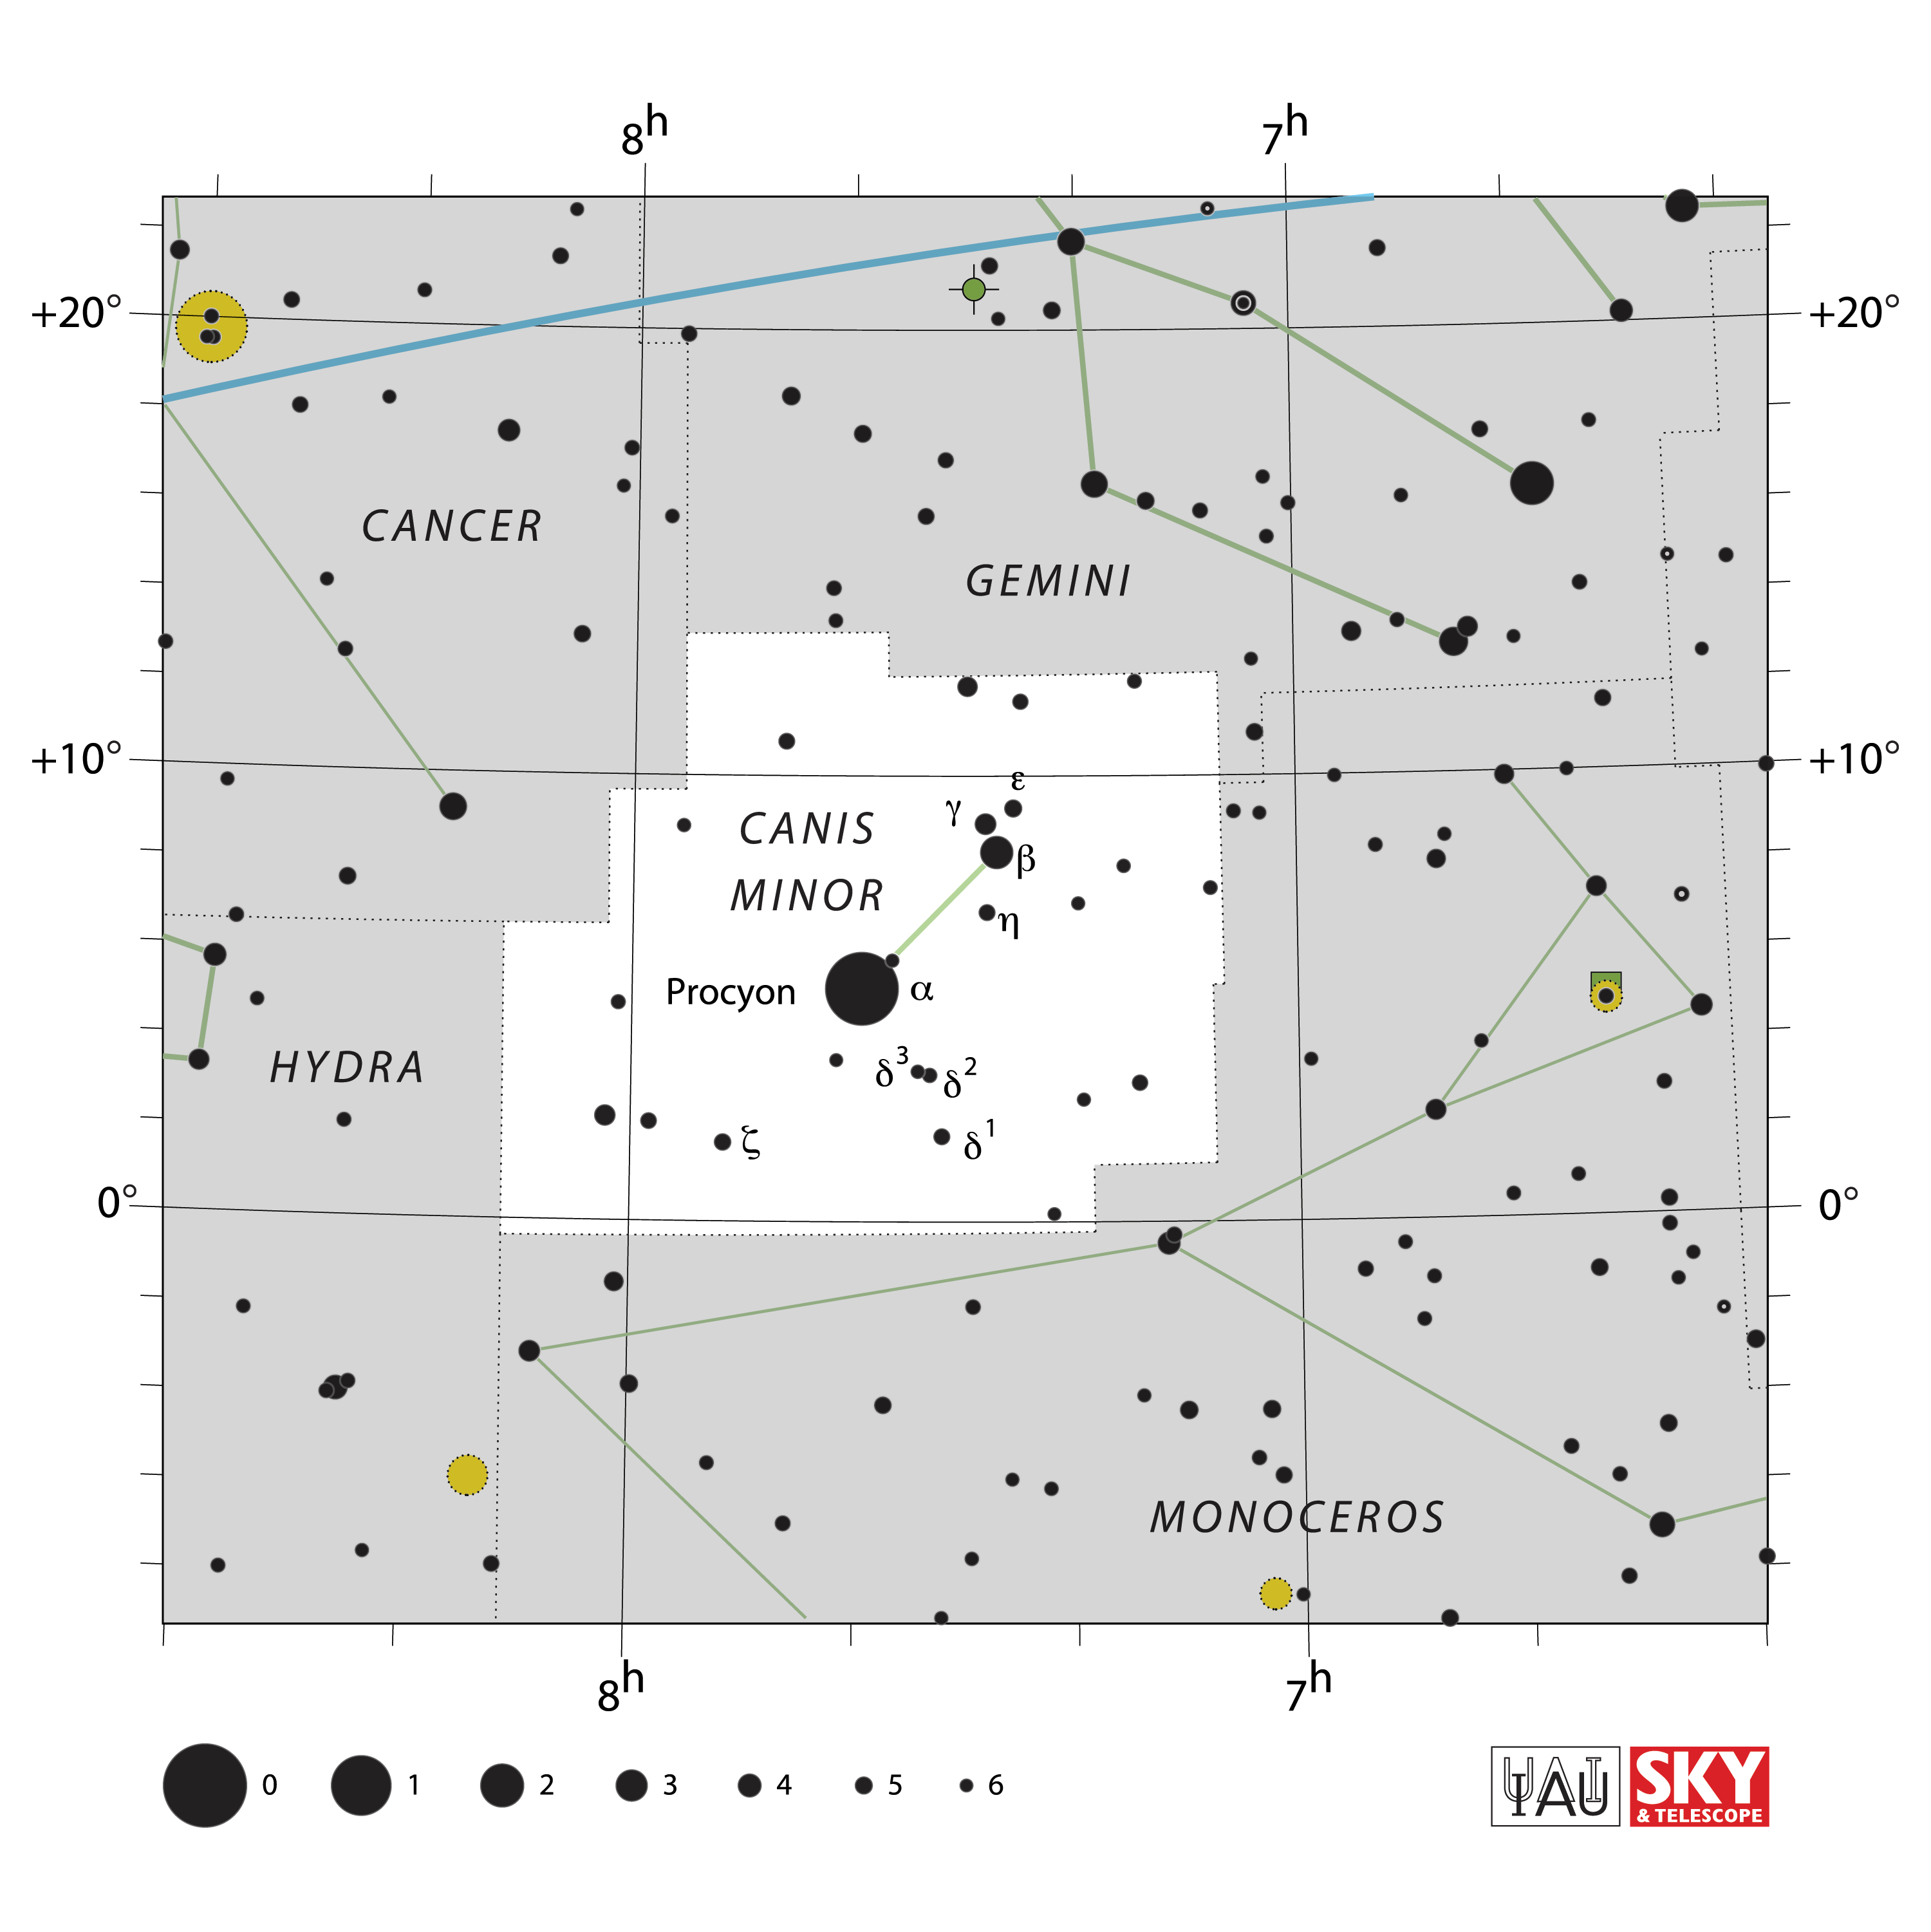

Canis Minor

Credit: IAU and Sky & Telescope